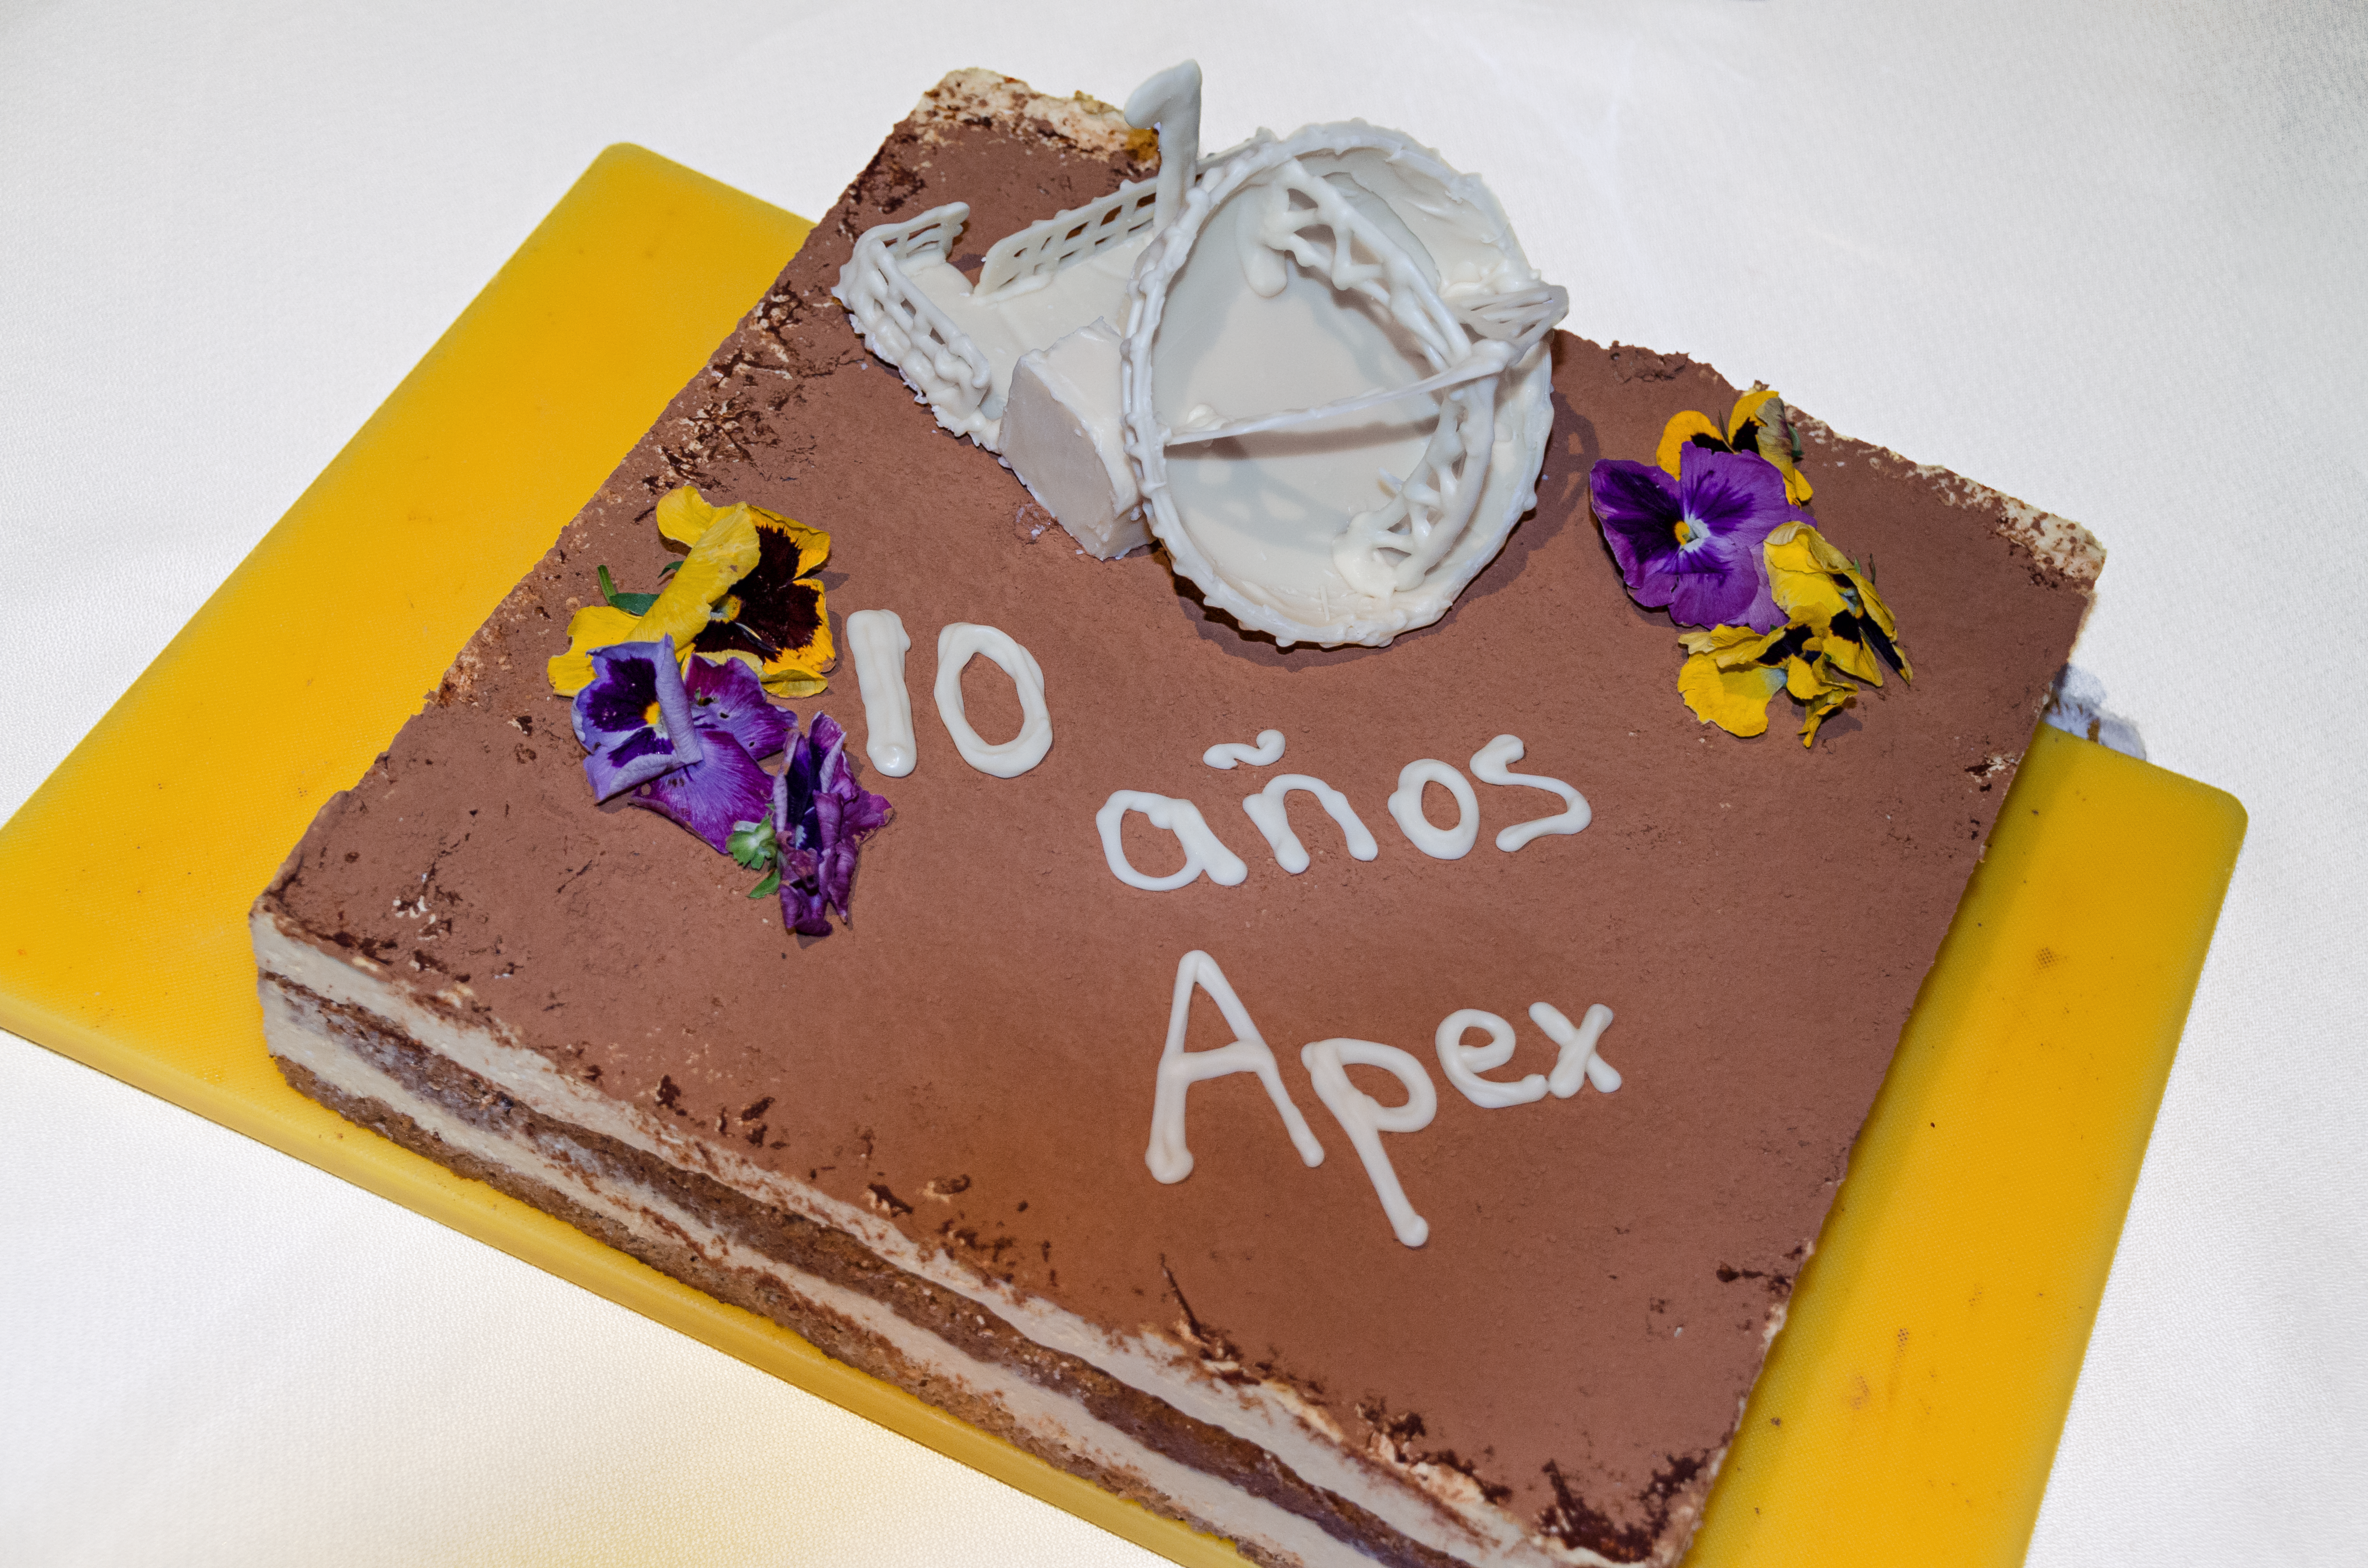

The APEX birthday cake

Caterers at the APEX base station in Sequitor, San Pedro de Atacama, prepared a colourful birthday cake to celebrate ten years of cutting-edge science from the APEX telescope.

Credit: ESO/Christian Herrera